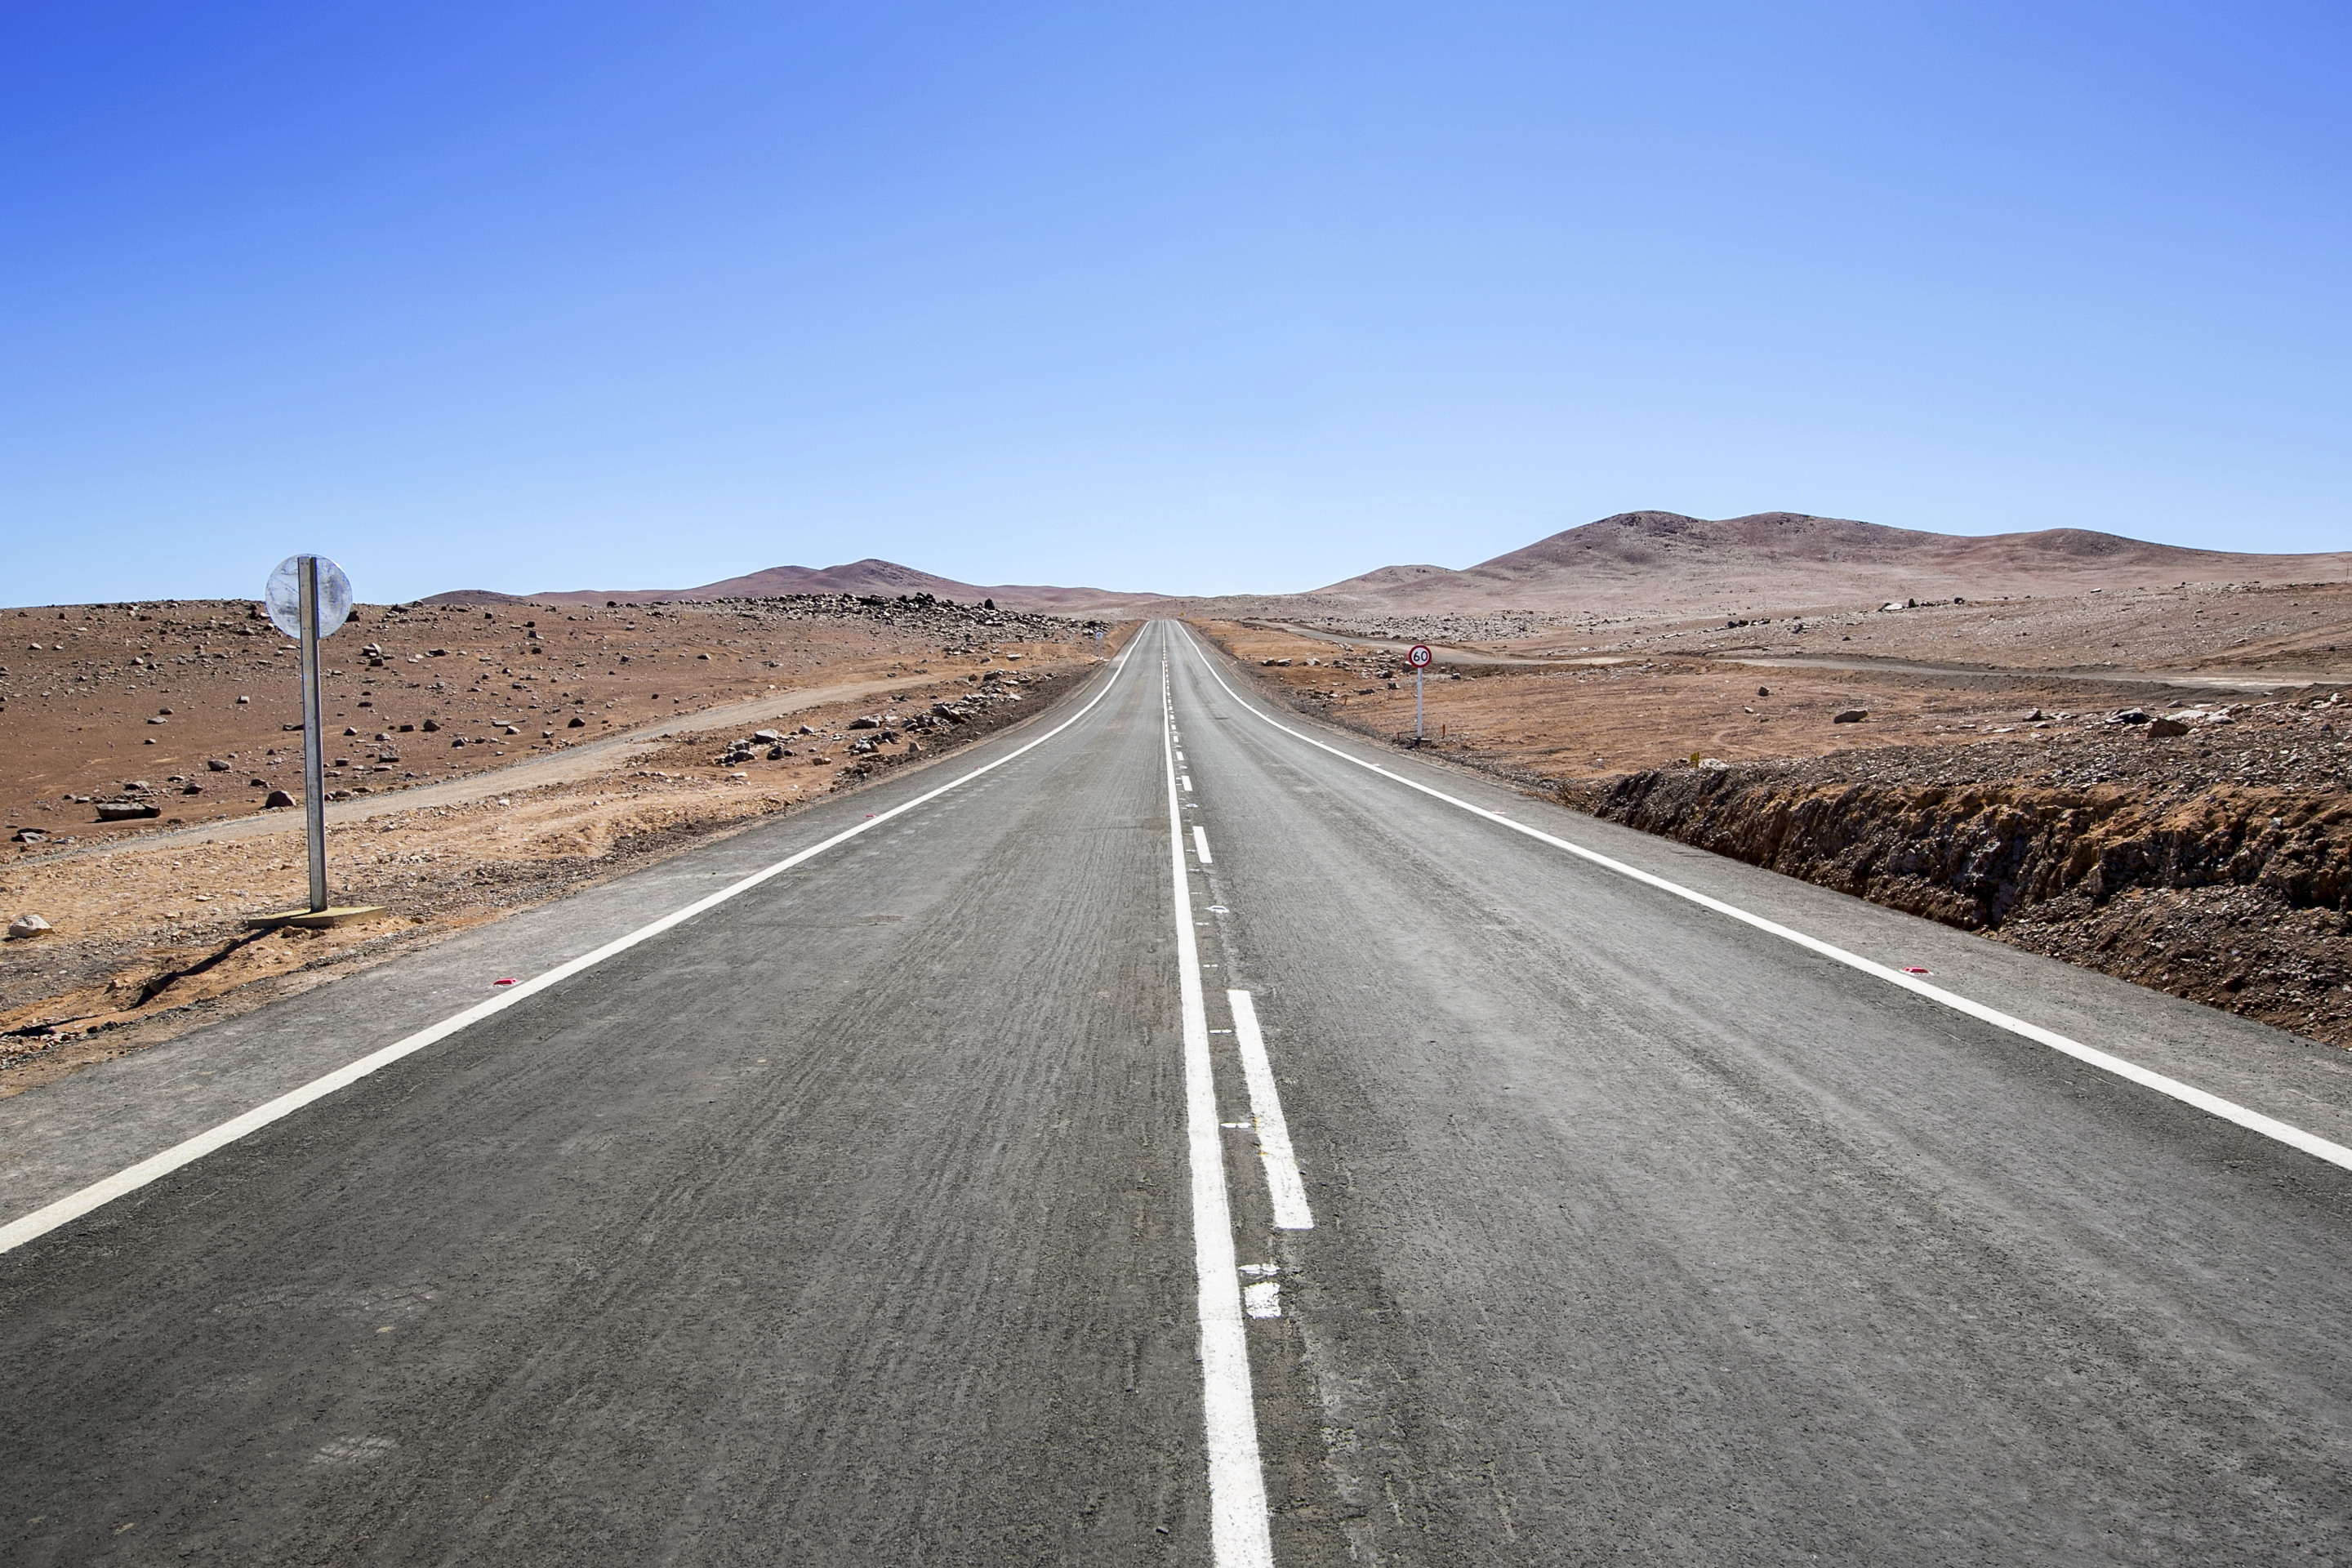

The Atacama Desert

The Atacama Desert is one of the darkest and driest place in the world. Due to its climate, high altitude and lack of light pollution, ESO operate two major observatories in the area: La Silla Observatory and Paranal Observatory.

Credit: L. Honnorat/ESO